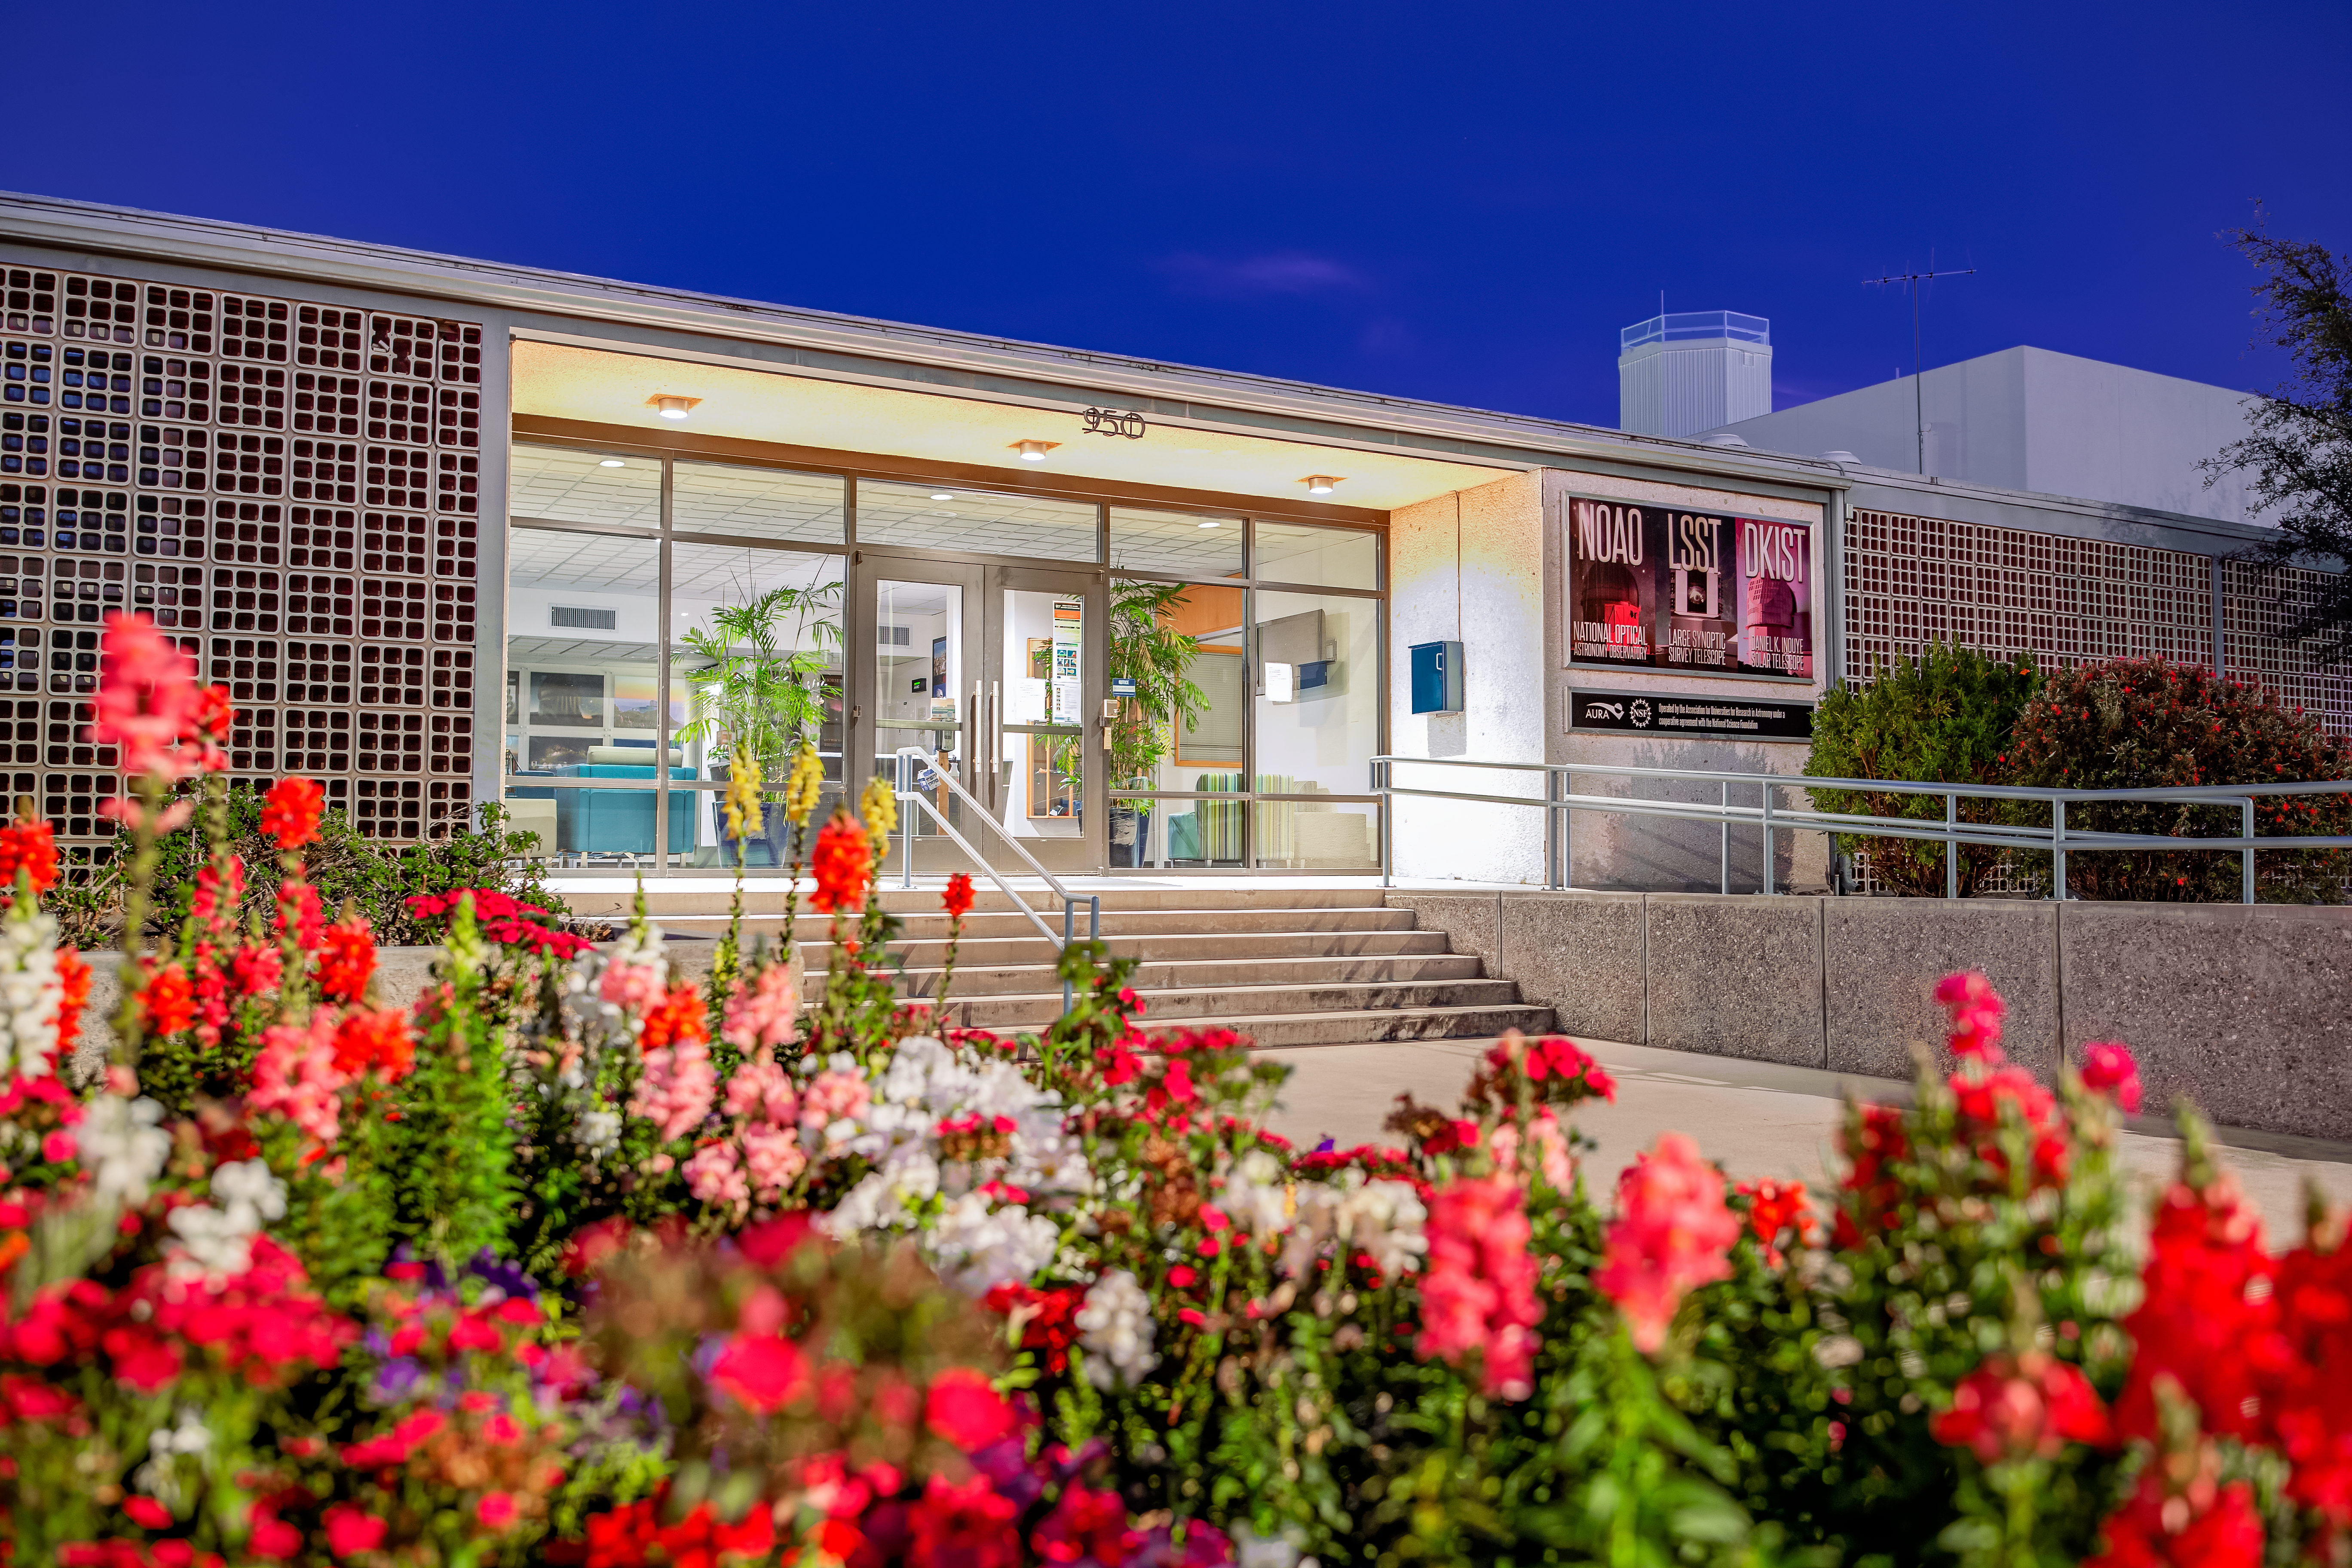

NOIRLab Headquarters at Night

NOIRLab HQ lit up at night in Tucson, Arizona.

( Formerly known as NOAO. )

Credit: NOIRLab/NSF/AURA/T. Slovinský